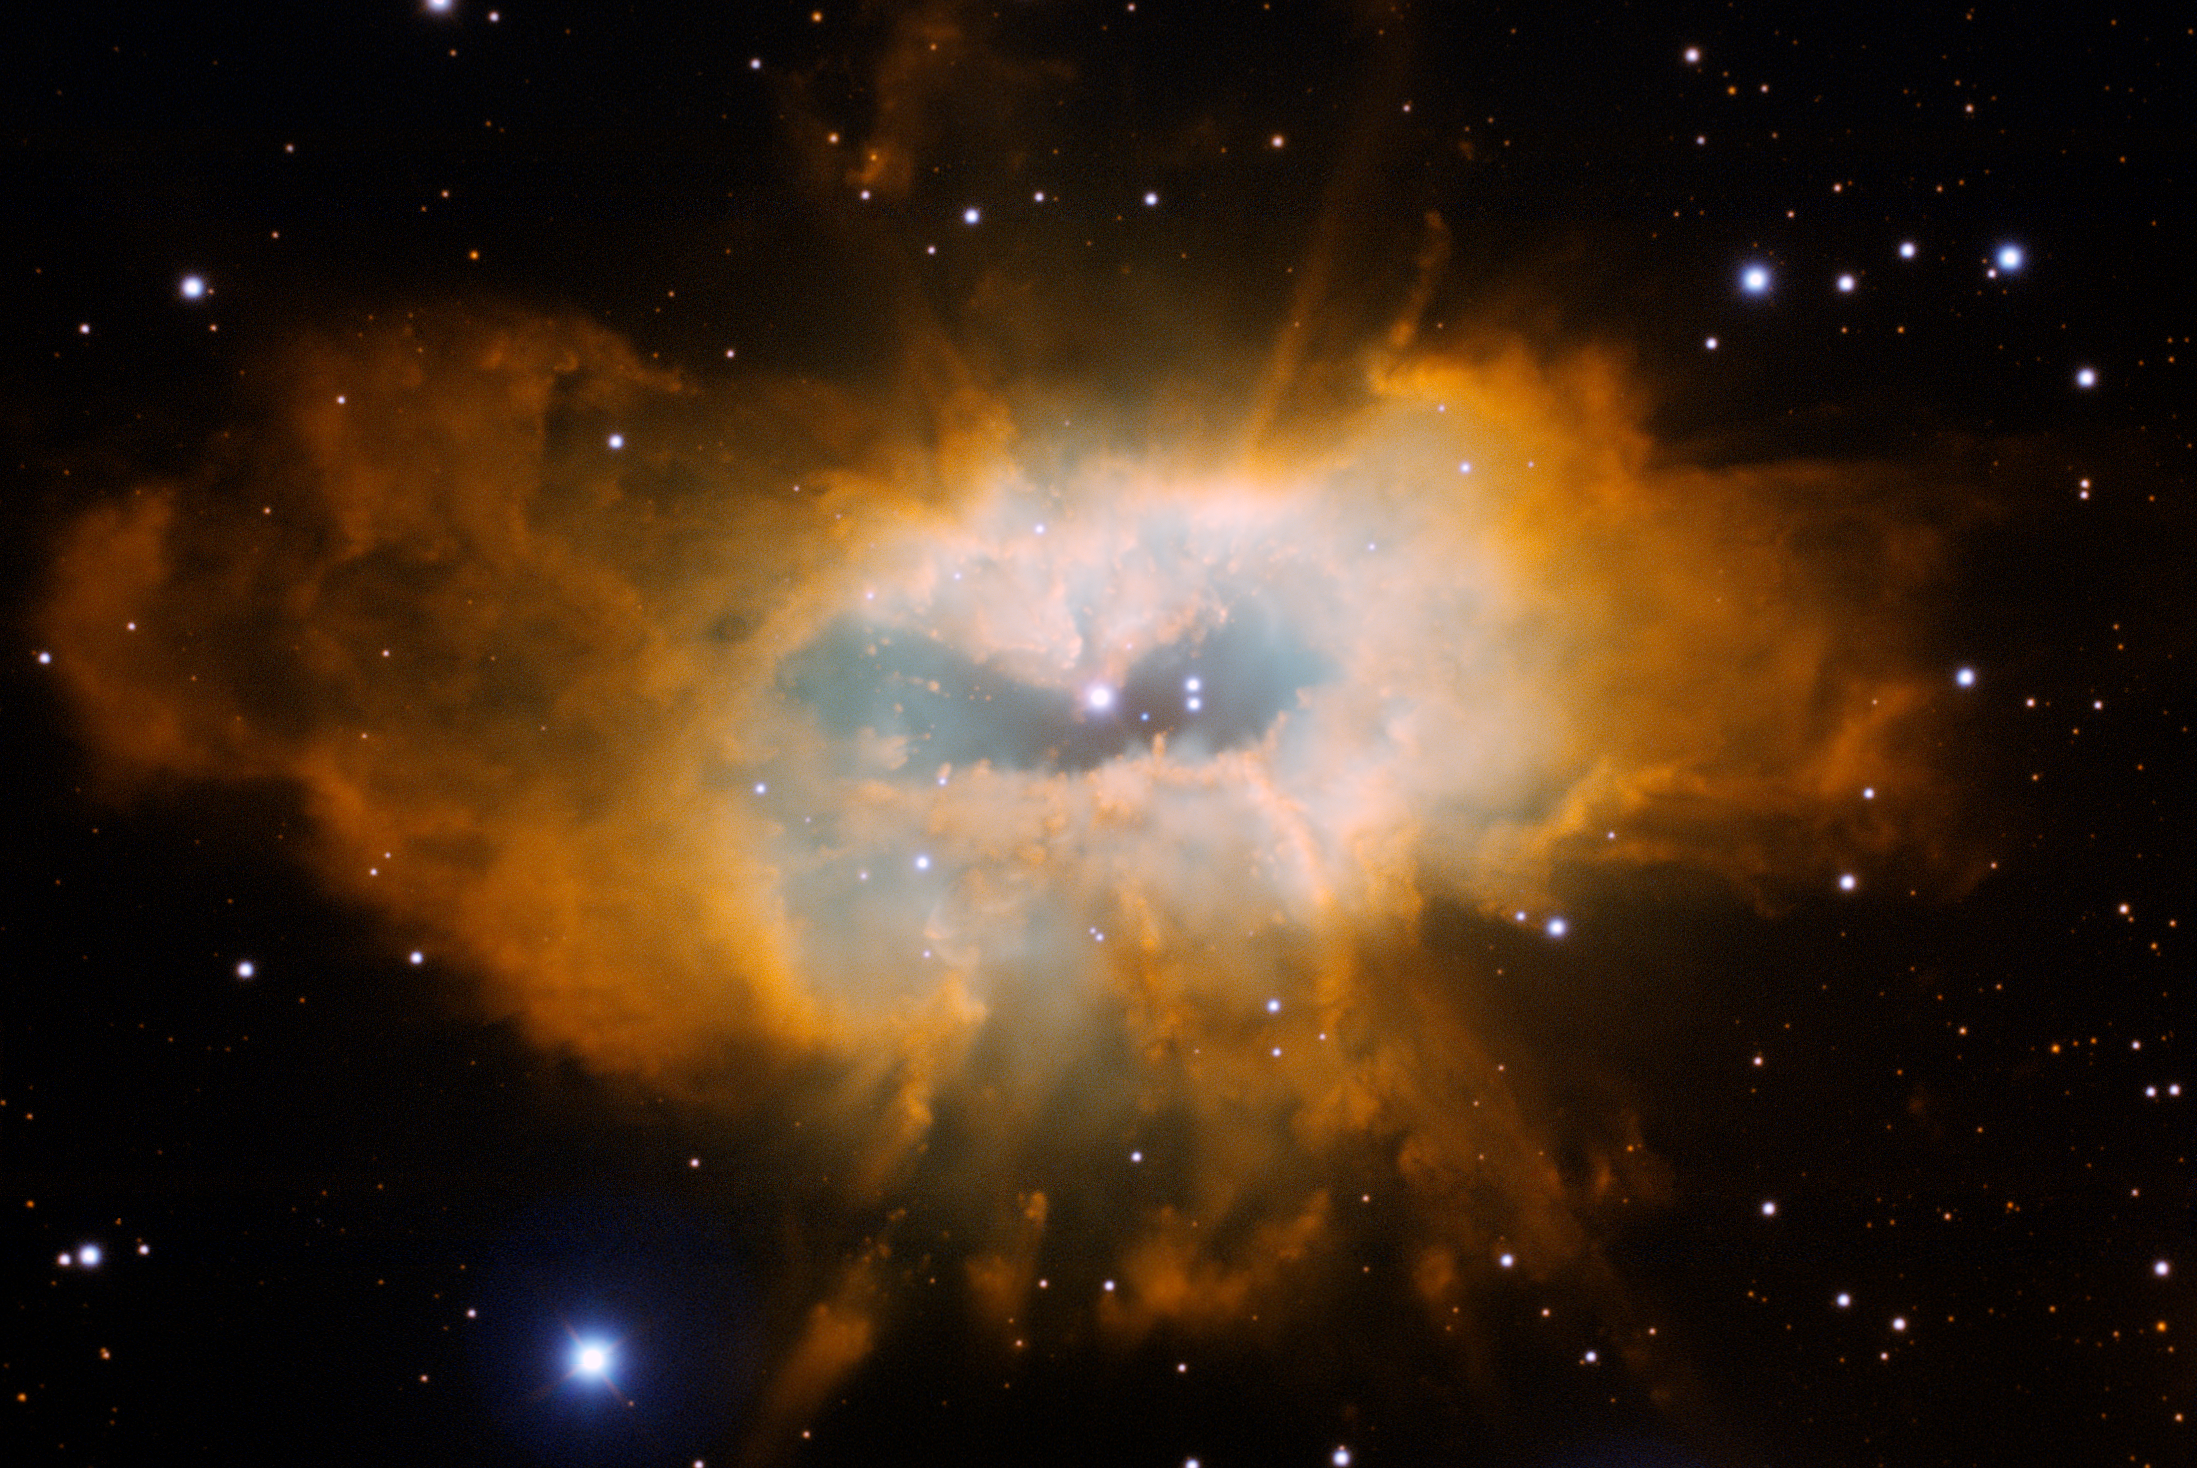

Complex Planetary Nebula Sh2-71

Gemini Legacy image of the complex planetary nebula Sh2-71 as imaged by the Gemini Multi-Object Spectrograph on Gemini North on Mauna Kea in Hawai‘i. The long-assumed central star is the brightest star near the center, but some astronomers wonder if the much dimmer and bluer star (just to the right and down a bit) might be the parent of this beautiful object. See Image Release for details Technical Details: The image is composed of three narrow-band images, and each is assigned a color as follows: H-alpha (orange), HeII (blue) and [OIII] (cyan). Each image is 15 minutes in duration, the field-of-view is 5.3 x 3.6 arcminutes, and the image is rotated 110 degrees clockwise from north up, east left.

Credit: International Gemini Observatory/NOIRLab/NSF/AURA